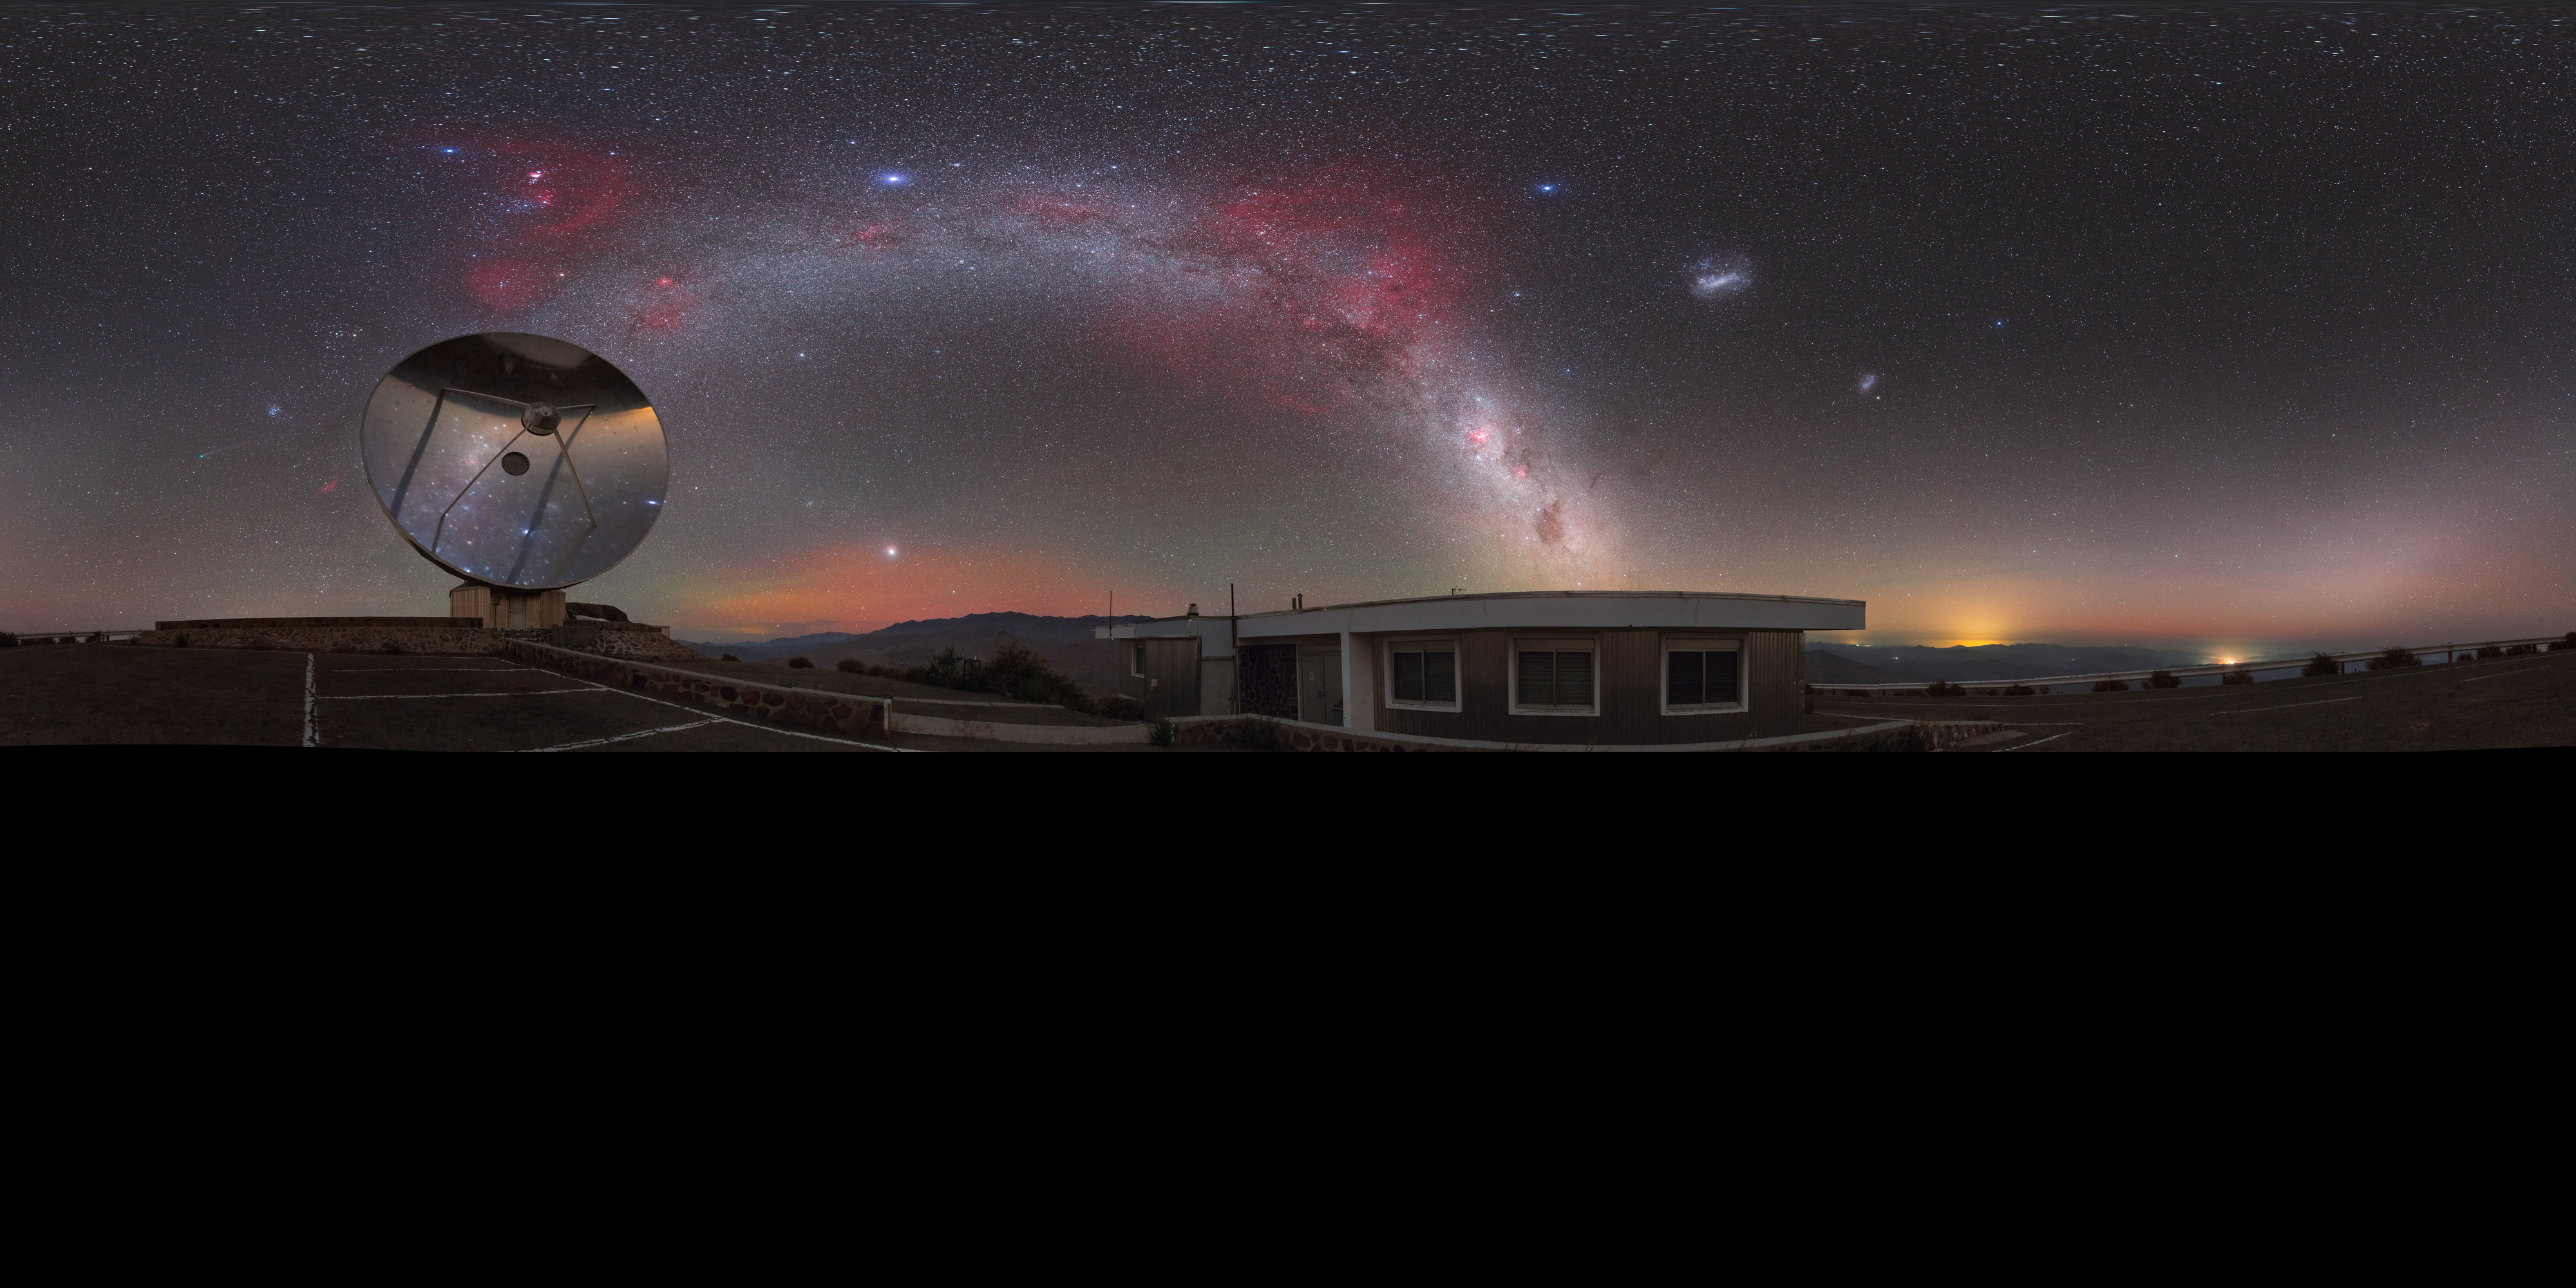

A comet across the Zodiac

Here the landscape at the La Silla observatory in Chile can be seen wrapped around the edge, whilst a comet fires across the Zodiac constellations.

Credit: ESO/P. Horálek